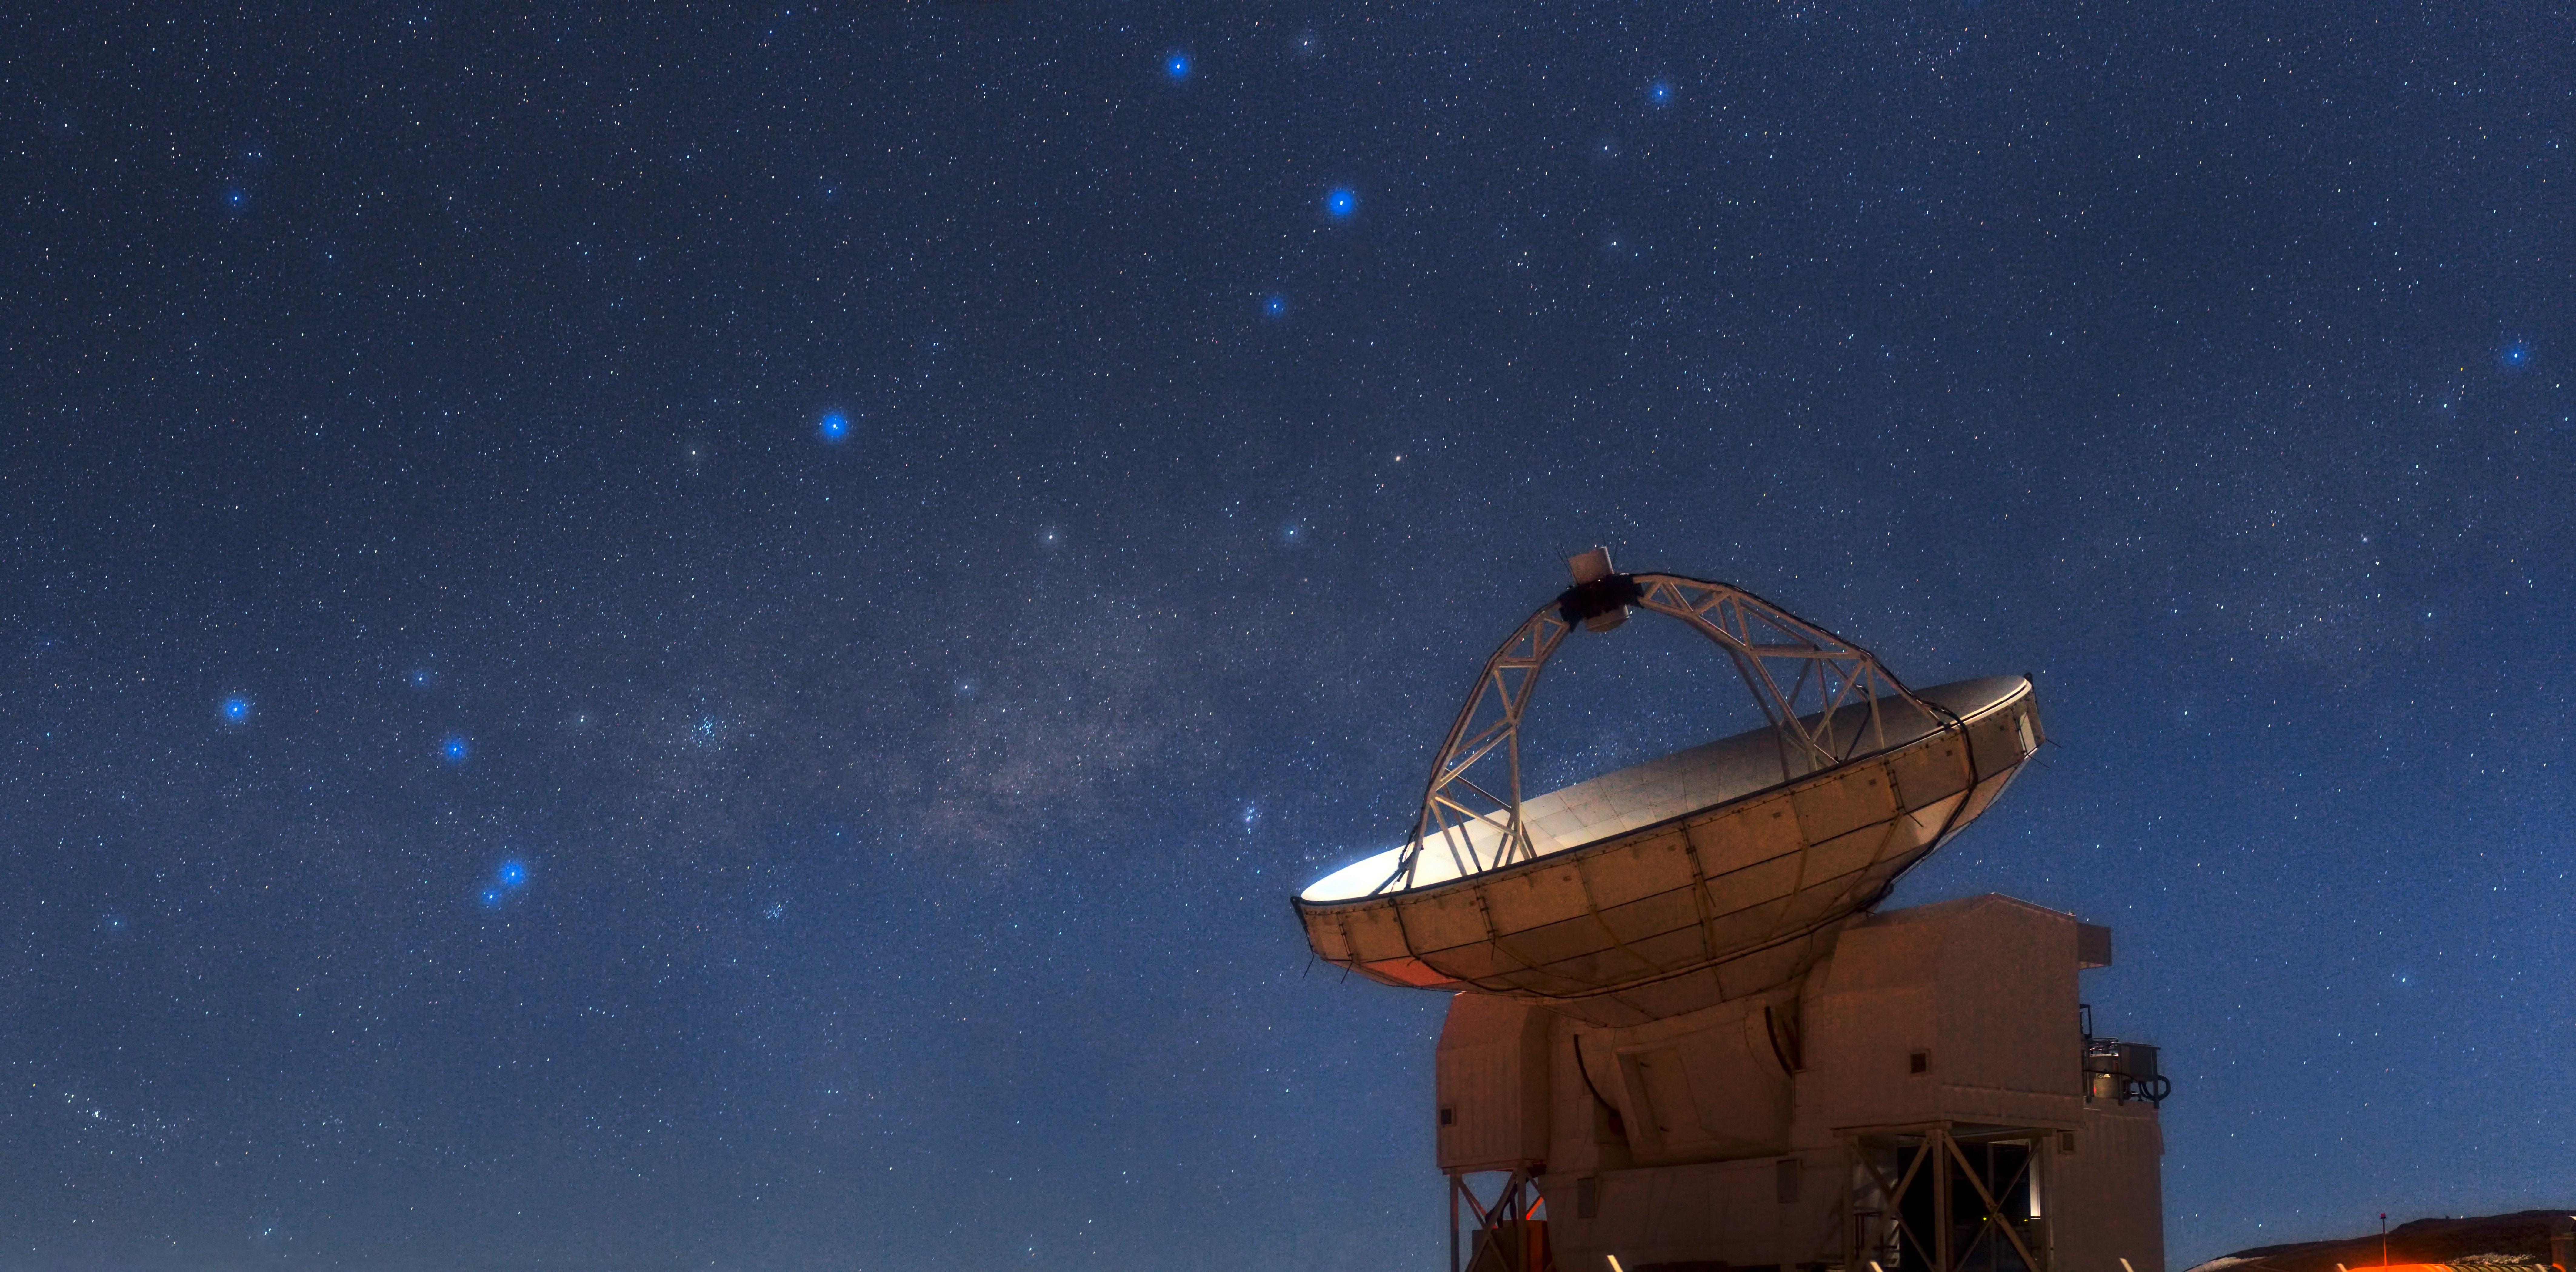

APEX stands sentry on Chajnantor

The Atacama Pathfinder Experiment (APEX) telescope looks skyward during a bright, moonlit night on Chajnantor, one of the highest and driest observatory sites in the world. Astronomical treasures fill the sky above the telescope, a testament to the excellent conditions offered by this site in Chile’s Atacama region.

On the left shine the stars that make up the tail of the constellation of Scorpius (The Scorpion). The scorpion’s “stinger” is represented by the two bright stars that are particularly close to each other. Reaching across the sky and looking like a band of faint, glowing clouds is the plane of the Milky Way.

Between Scorpius and the next constellation to the right, Sagittarius (The Archer), which looms over APEX’s dish, a sparkling cluster of stars can be clearly seen. This is the open cluster Messier 7, also known as Ptolemy’s Cluster. Below Messier 7 and slightly to the right is the Butterfly Cluster, Messier 6. Further to the right, just above the edge of APEX’s dish, is a faint cloud which looks like a bright smudge. This is the famous Lagoon Nebula (see eso0936 for a closer view).

With a primary dish diameter of 12 metres, APEX is the largest single-dish submillimetre-wavelength telescope operating in the southern hemisphere. As the telescope’s name suggests, it is blazing a trail for the biggest submillimetre observatory in the world, the Atacama Large Millimeter/submillimeter Array (ALMA), which will be completed in 2013 (eso1137). APEX will share space with the 66 antennas of ALMA on the 5000-metre-high Chajnantor plateau in Chile. The APEX telescope is based on a prototype antenna constructed for the ALMA project, and it will find many targets that ALMA will be able to study in great detail.

ESO Photo Ambassador Babak Tafreshi made this panorama using a telephoto lens. Babak is also the founder of The World At Night, a programme to create and exhibit a collection of stunning photographs and time-lapse videos of the world’s most beautiful and historic sites against a nighttime backdrop of stars, planets and celestial events.

More information
APEX is a collaboration between the Max-Planck-Institut für Radioastronomie (MPIfR), the Onsala Space Observatory (OSO), and ESO, with operations of the telescope entrusted to ESO.

ALMA, an international astronomy facility, is a partnership of Europe, North America and East Asia in cooperation with the Republic of Chile. ALMA construction and operations are led on behalf of Europe by ESO, on behalf of North America by the National Radio Astronomy Observatory (NRAO), and on behalf of East Asia by the National Astronomical Observatory of Japan (NAOJ). The Joint ALMA Observatory (JAO) provides the unified leadership and management of the construction, commissioning and operation of ALMA.

Credit: ESO/B. Tafreshi (twanight.org)